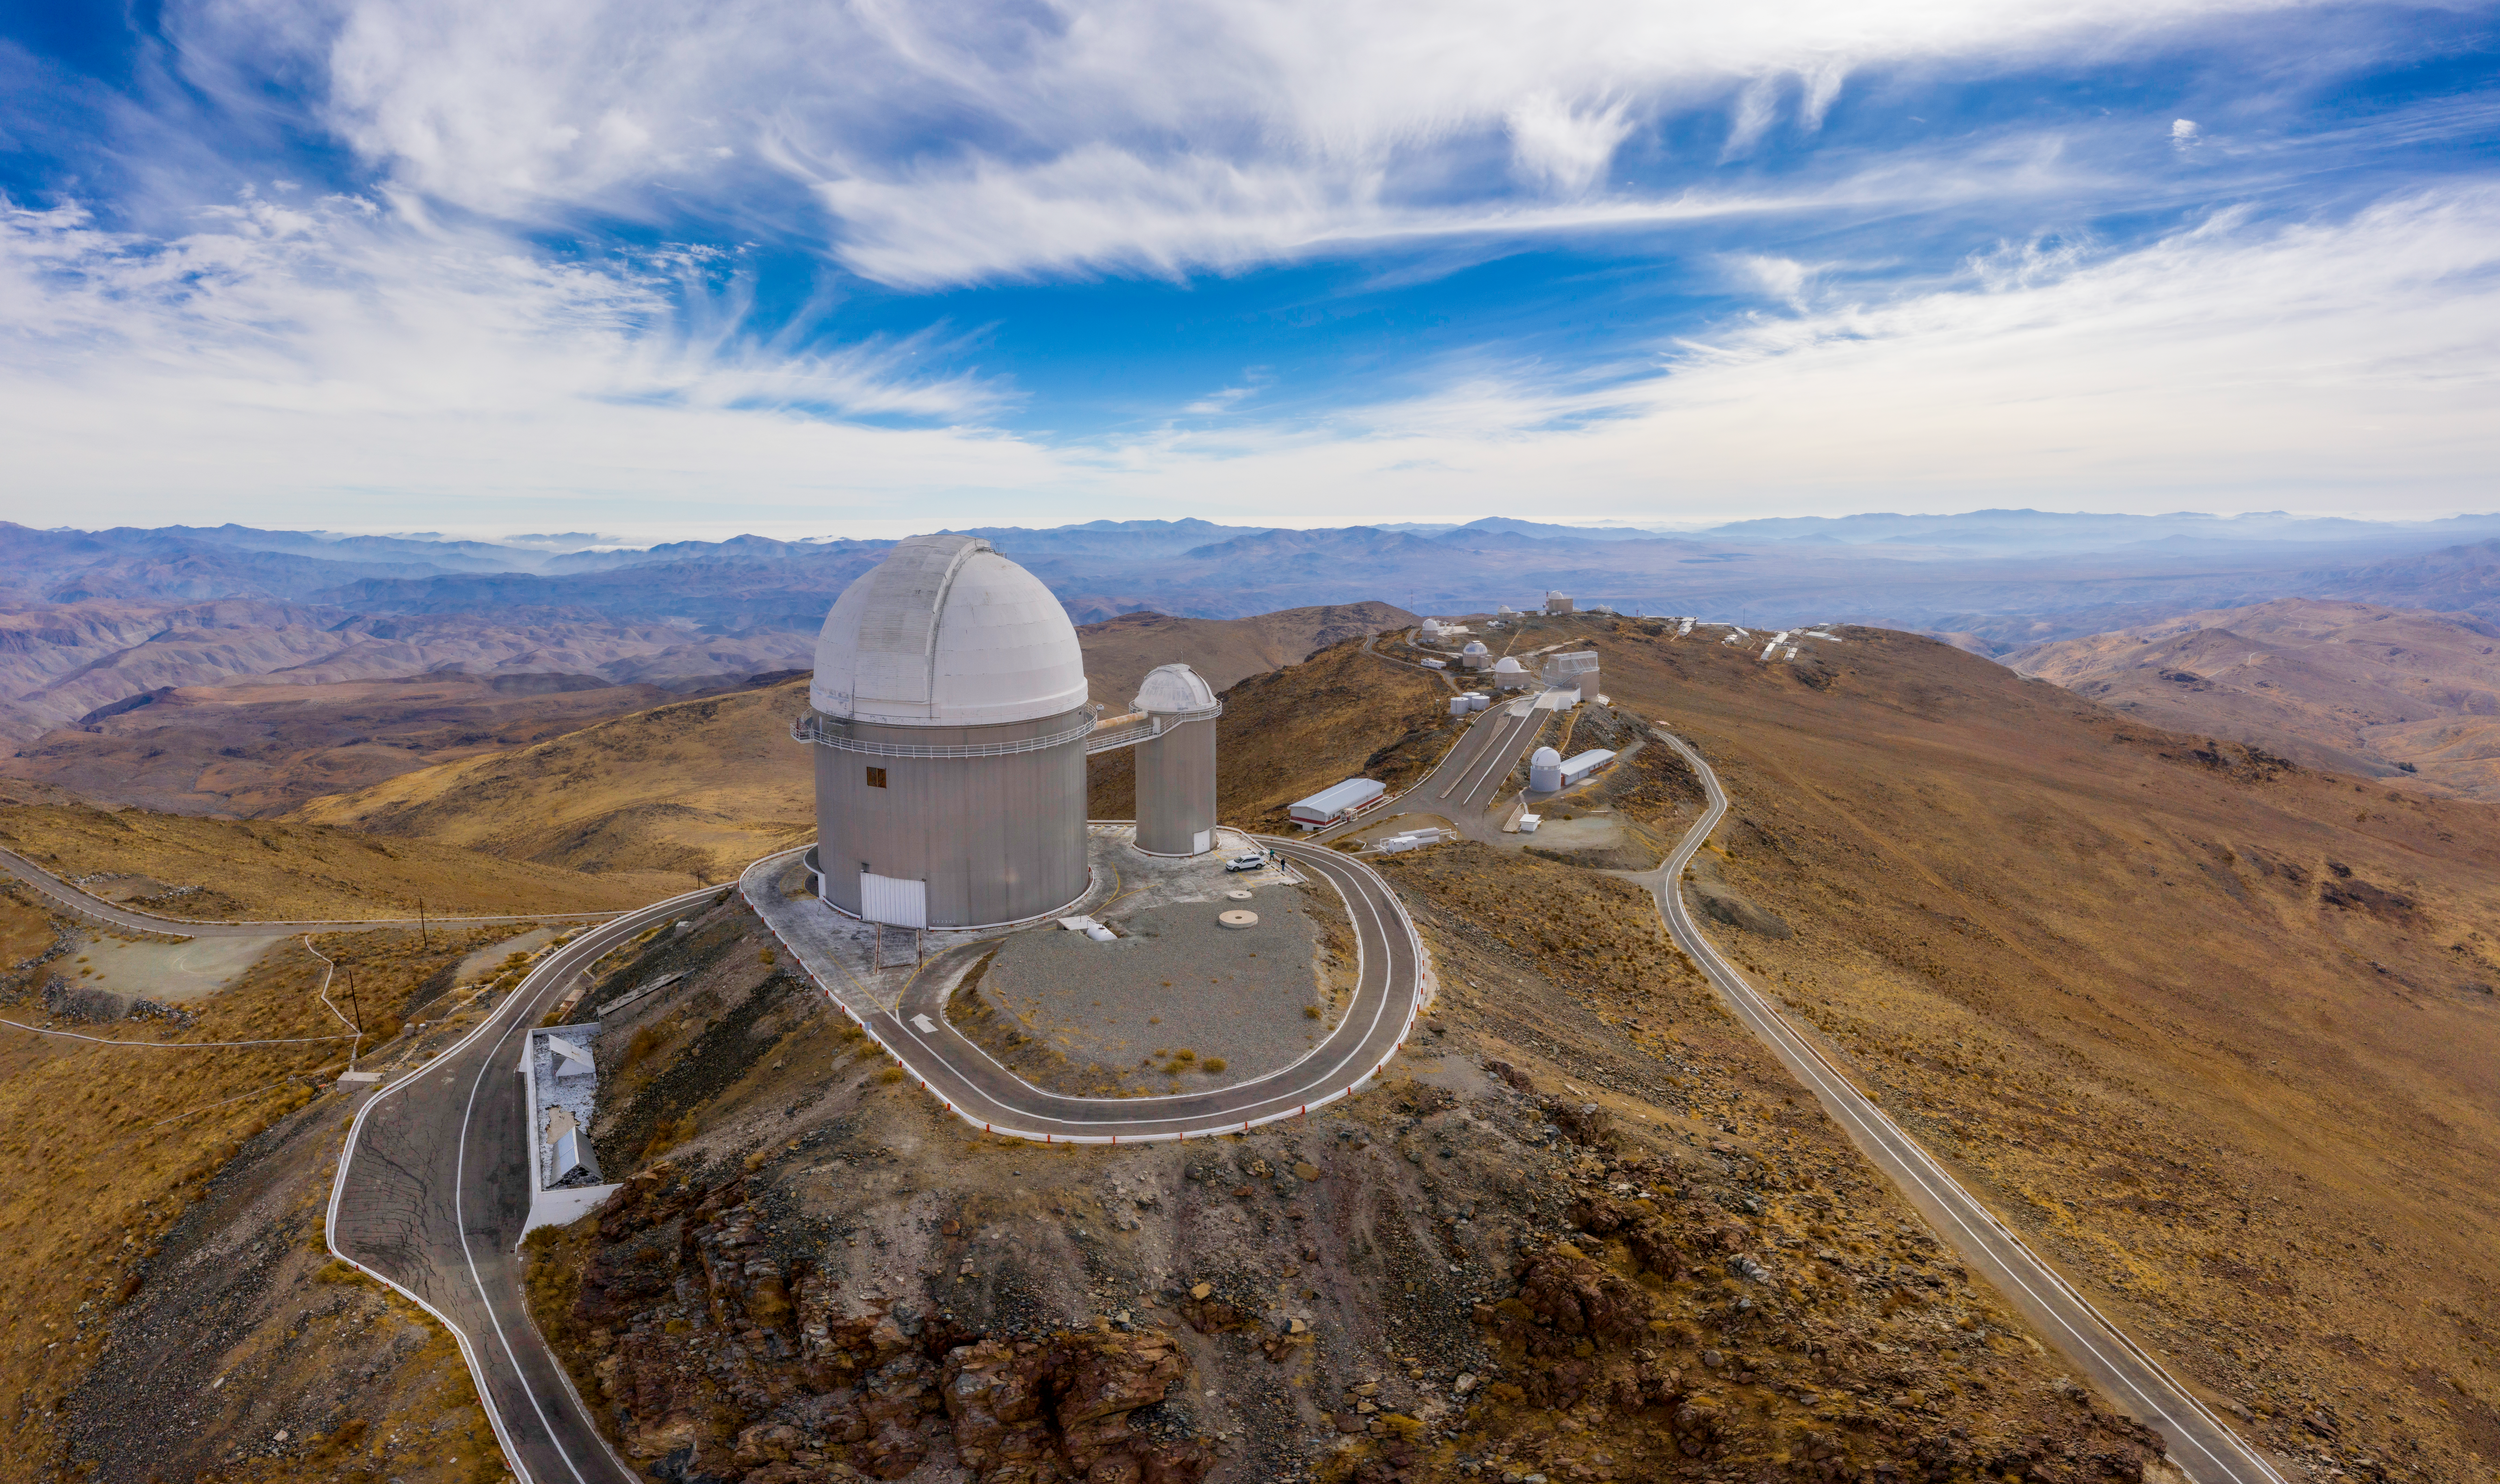

La Silla aerial view

Aerial view of La Silla Observatory, ESO's original observing site. It is located at the outskirts of the Chilean Atacama Desert, 600 km north of Santiago de Chile and at an altitude of 2400 metres.

Credit: ESO